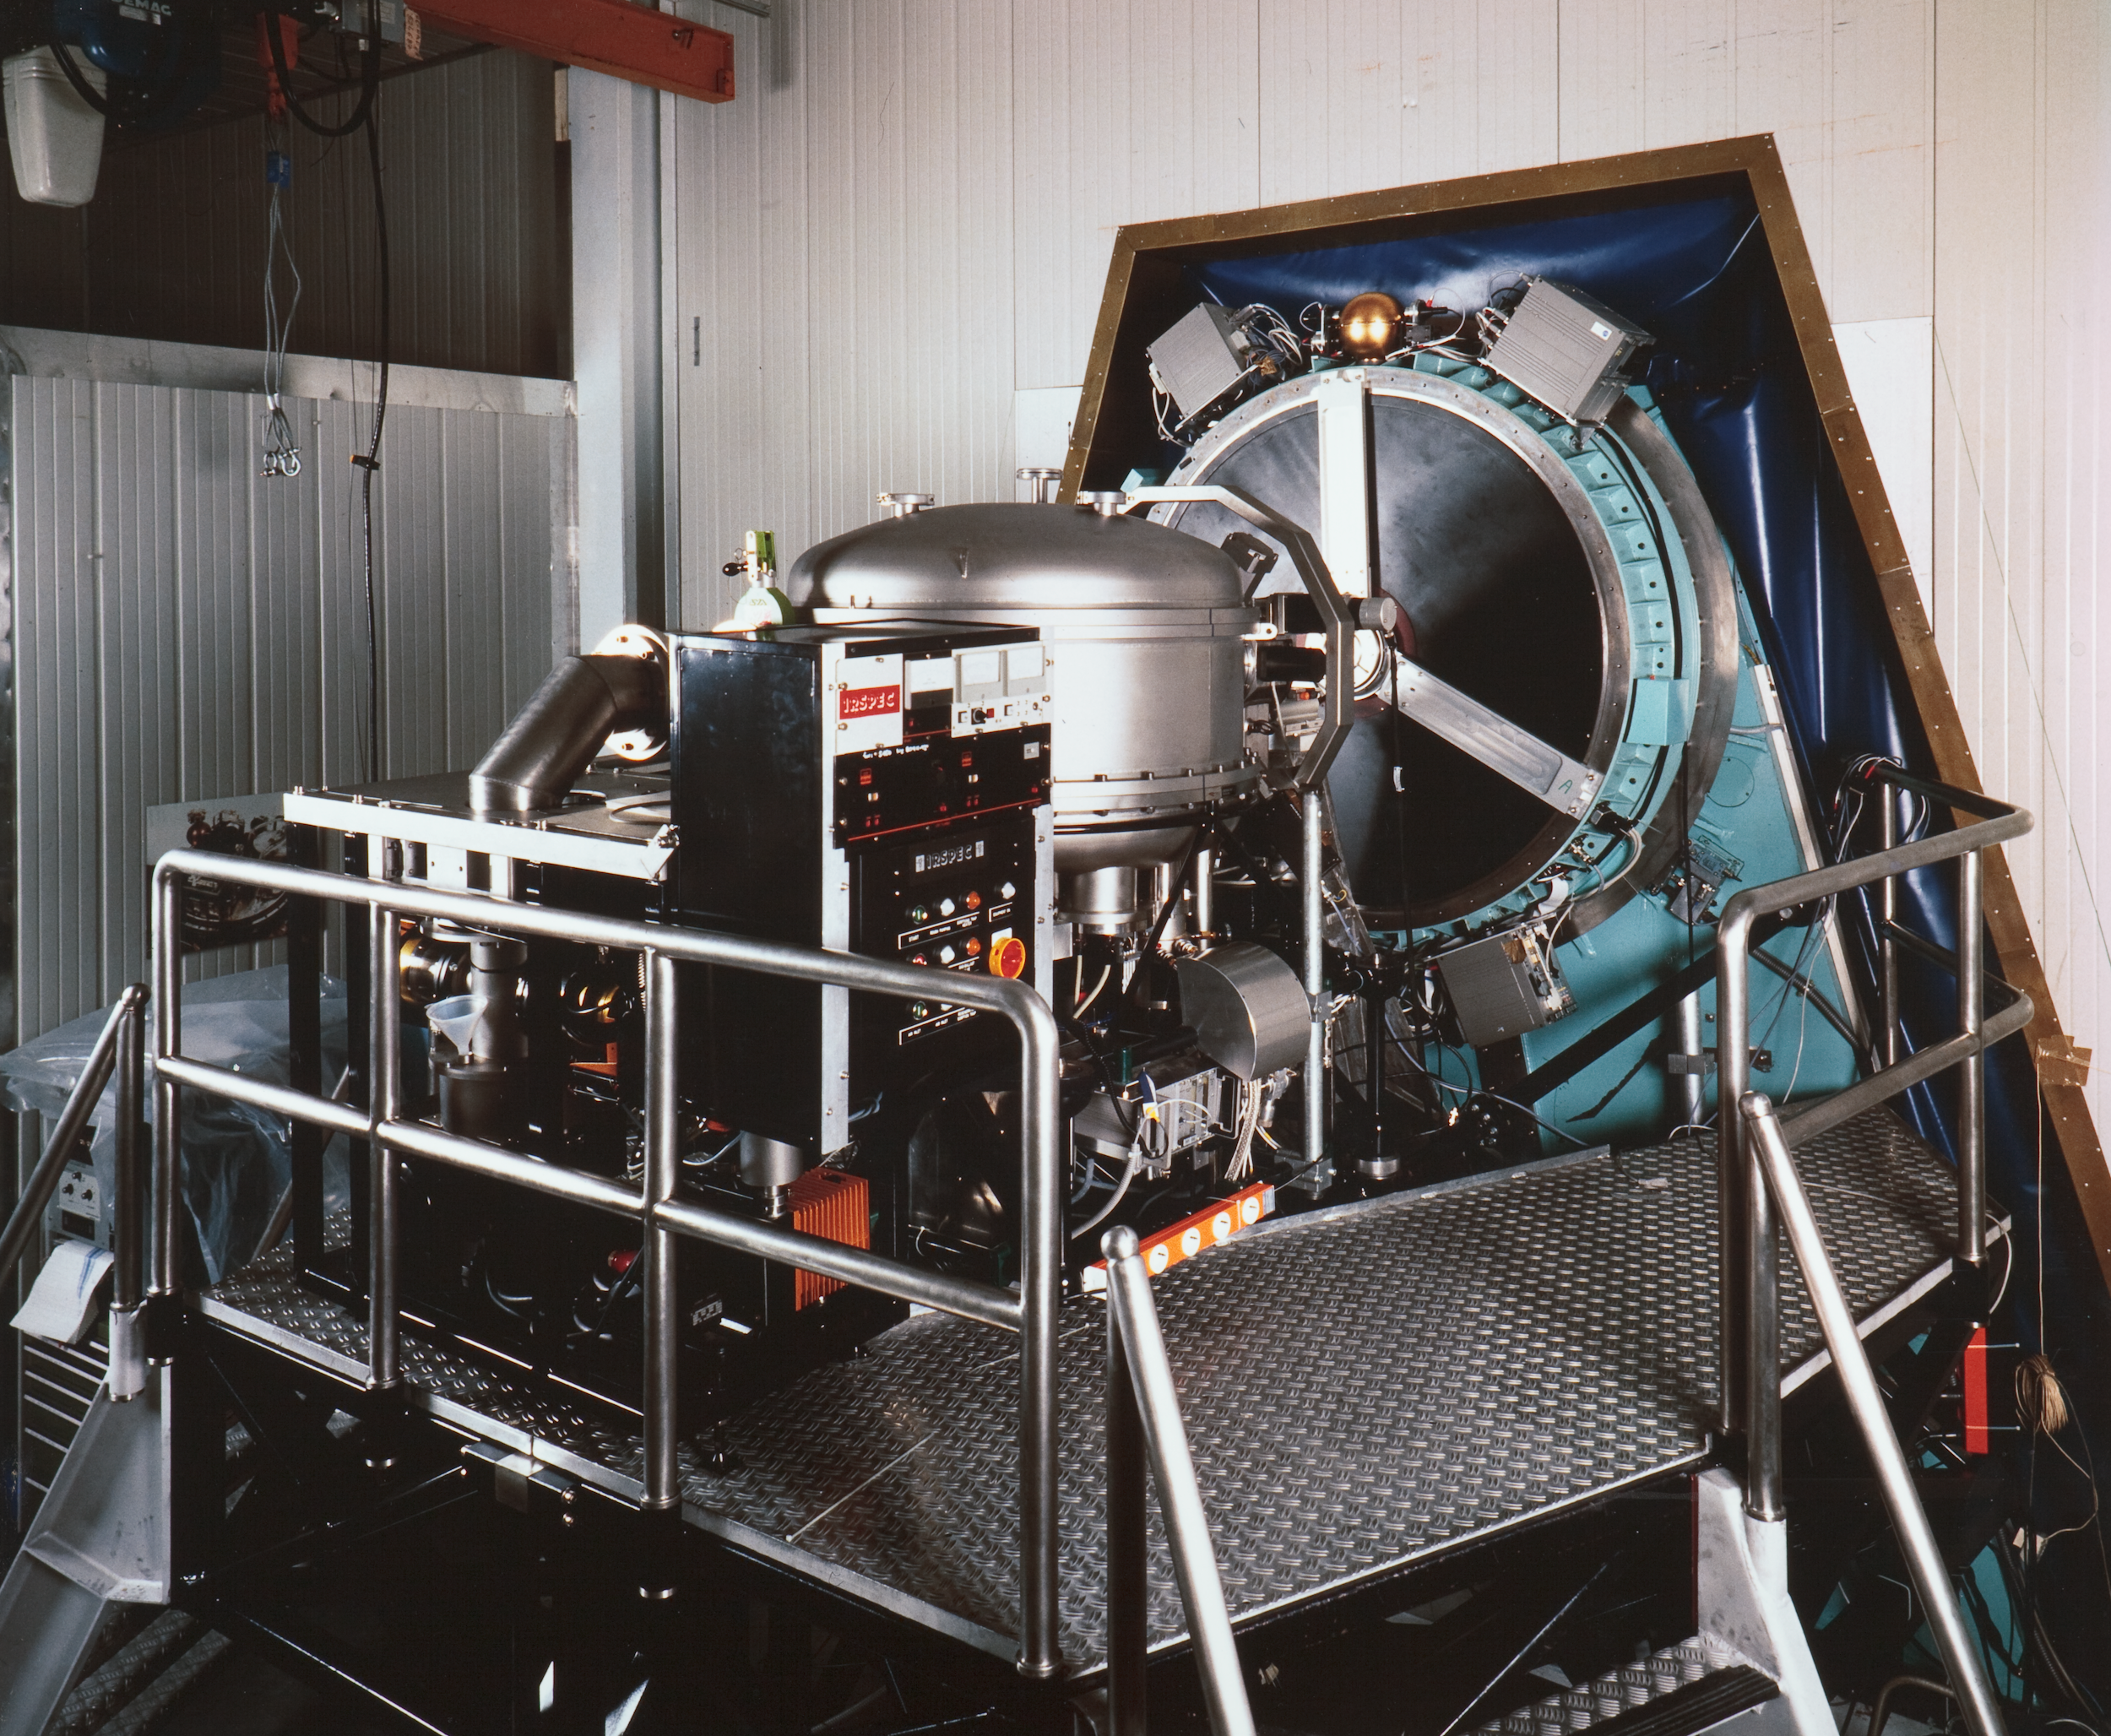

ESO infrared instrument

This image shows a now decommissioned Infrared instrument that was used at La Silla Observatory.

Credit: ESO